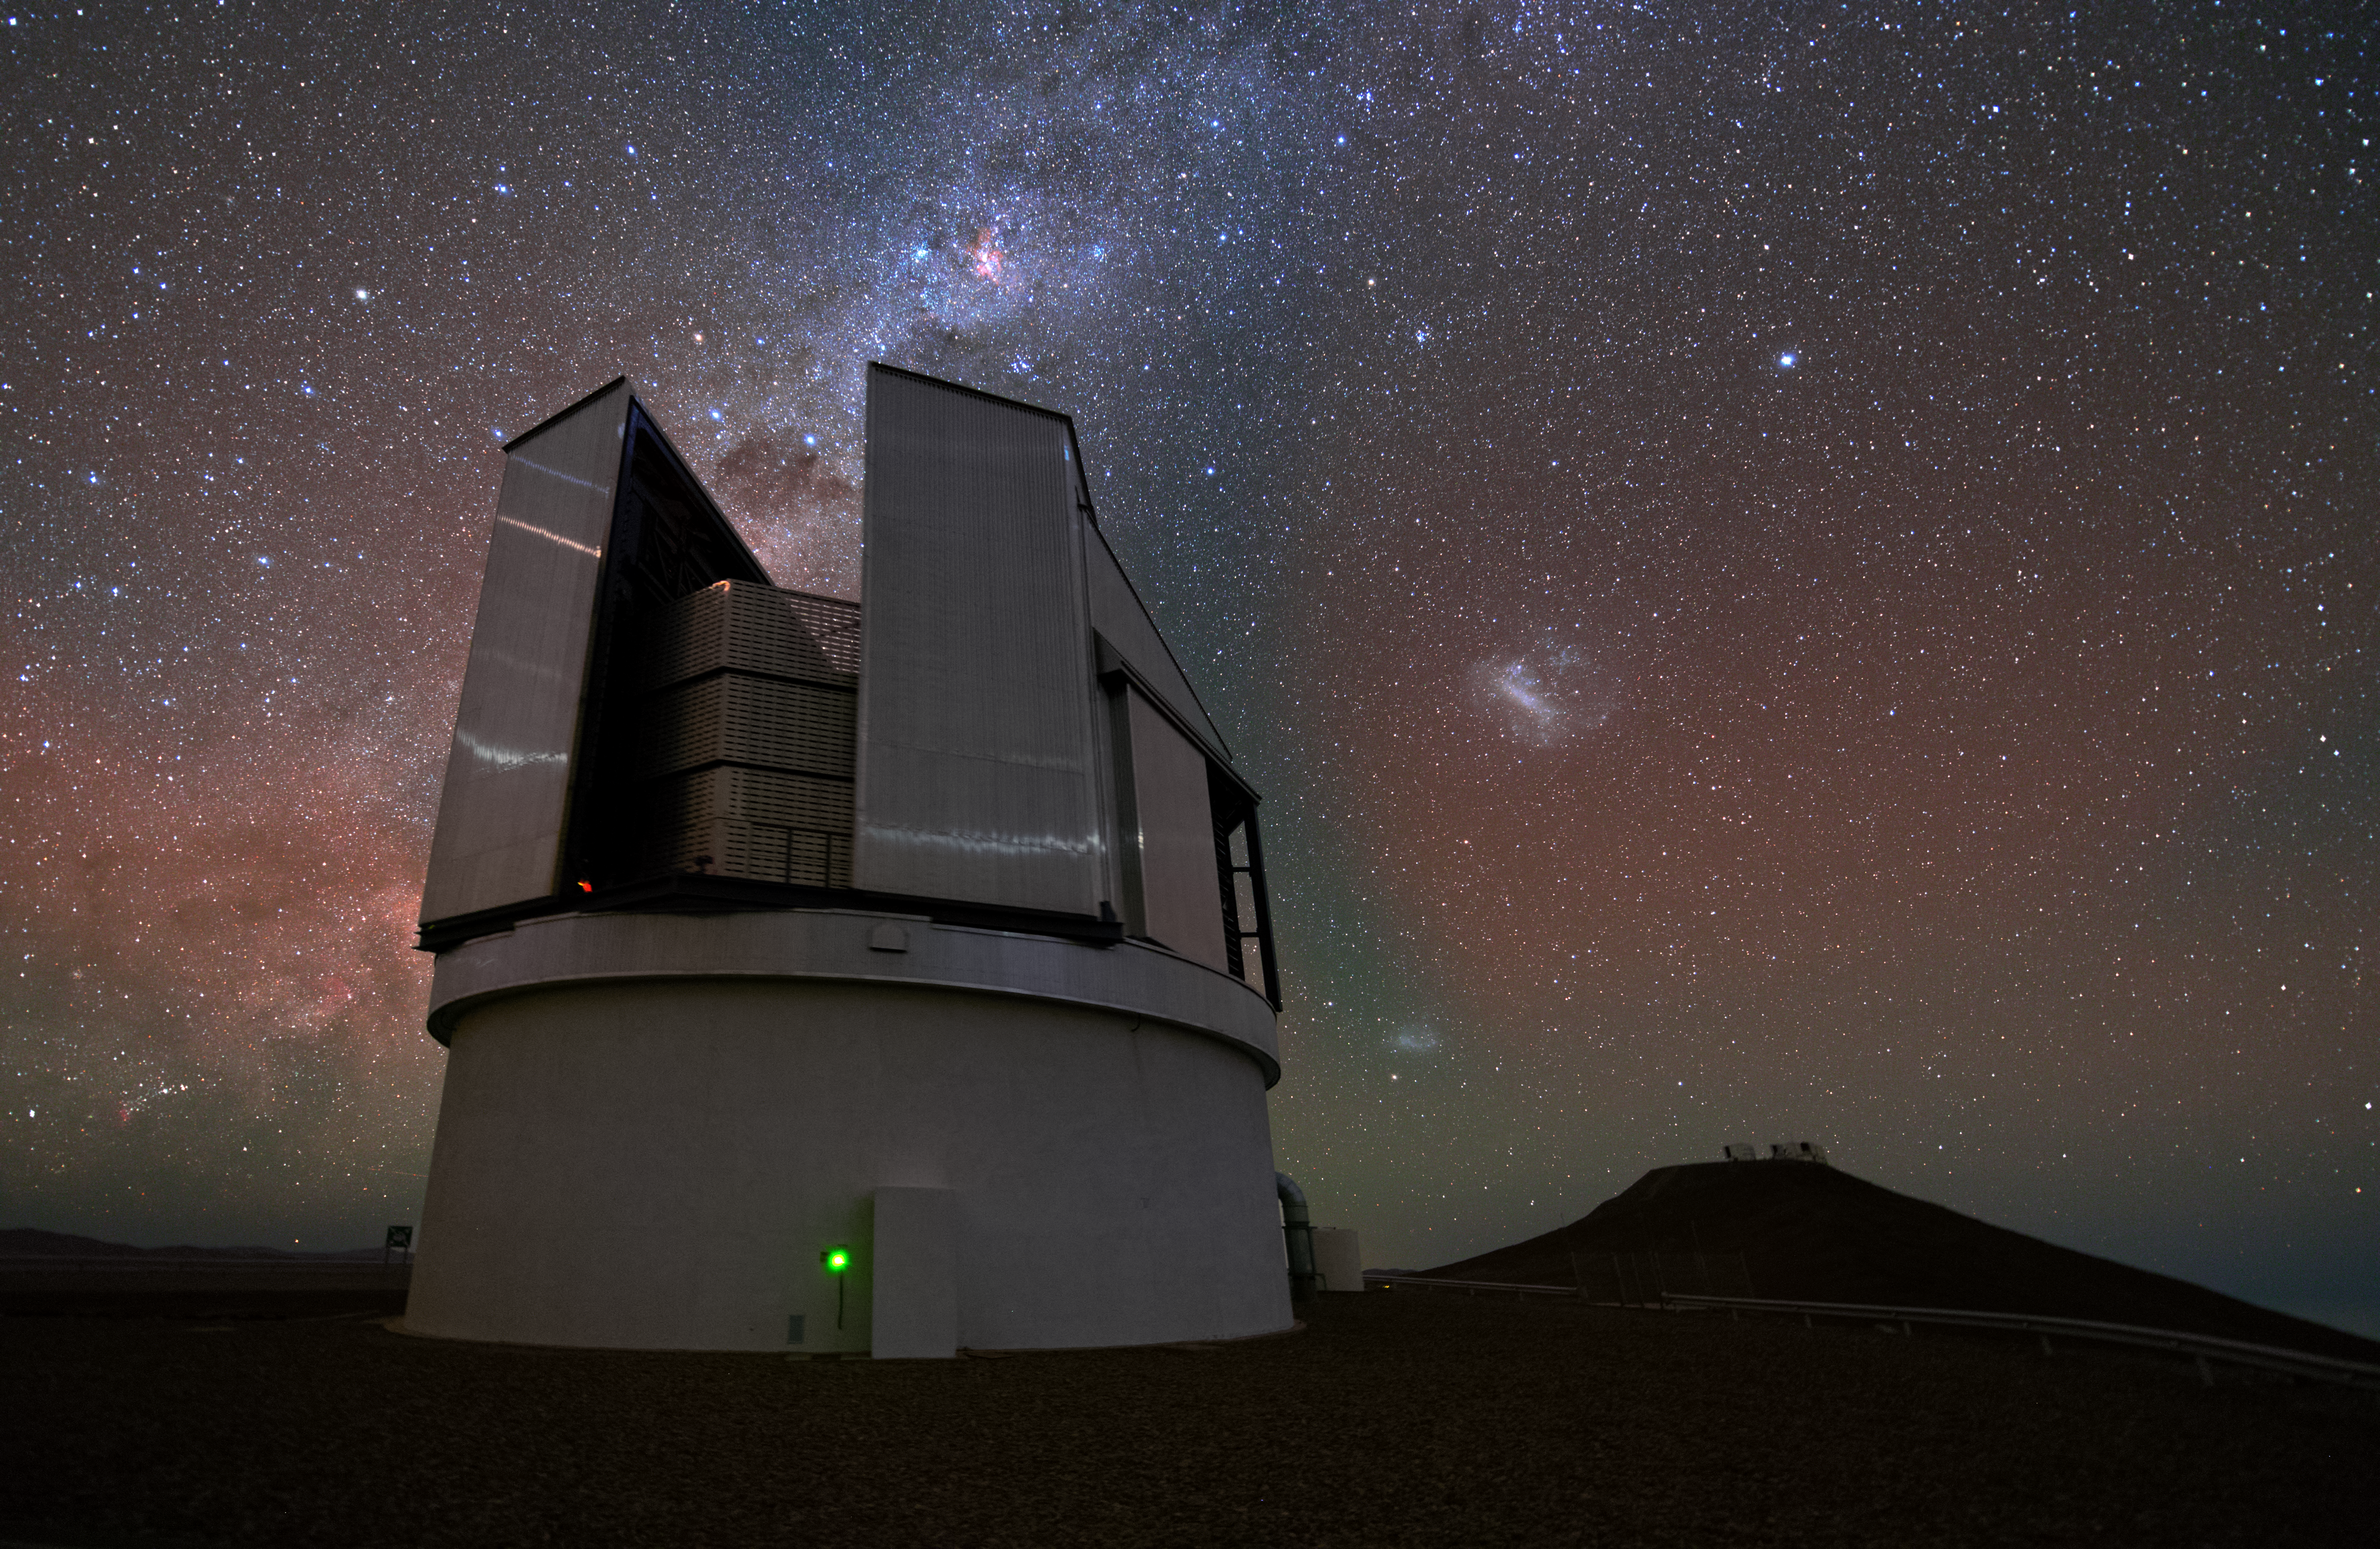

A sense of scale

This striking photograph from Yuri Beletsky captures many wonders — both terrestrial and astronomical — across an incredible distance scale.

In the immediate foreground looms ESO’s VISTA survey telescope. This 4.1-metre telescope scans the skies in infrared light, picking out astronomical objects of interest so that they can be studied by the four 8.2-metre Unit Telescopes of ESO’s Very Large Telescope (VLT) facility. This facility can be seen on the mountaintop to VISTA’s right, about a kilometre up the road.

In the sky above VISTA a luminous and dark-ribboned band runs from lower left to top right. This is the disc of the Milky Way, seen edge-on and looking inward toward the galactic core. Although we cannot see all the way to the core with our unaided eyes, we have gauged its distance as about 30 000 light-years from us. That distance works out as about 280 quadrillion kilometres, or 280 000 000 000 000 000 trips up the road from VISTA to the VLT!

The glowing blob seen here almost directly overhead of the VLT is the Large Magellanic Cloud (LMC), a dwarf galaxy that neighbours the Milky Way. It is about 160 000 light-years away. Below and slightly to the left of the LMC is another diffuse brightness in the sky, the Small Magellanic Cloud (SMC). This galaxy is nearly 200 000 light-years away meaning that, walking at five kilometres an hour, the journey to the SMC would take more than 43 trillion years.

Credit: Y. Beletsky (LCO)/ESO